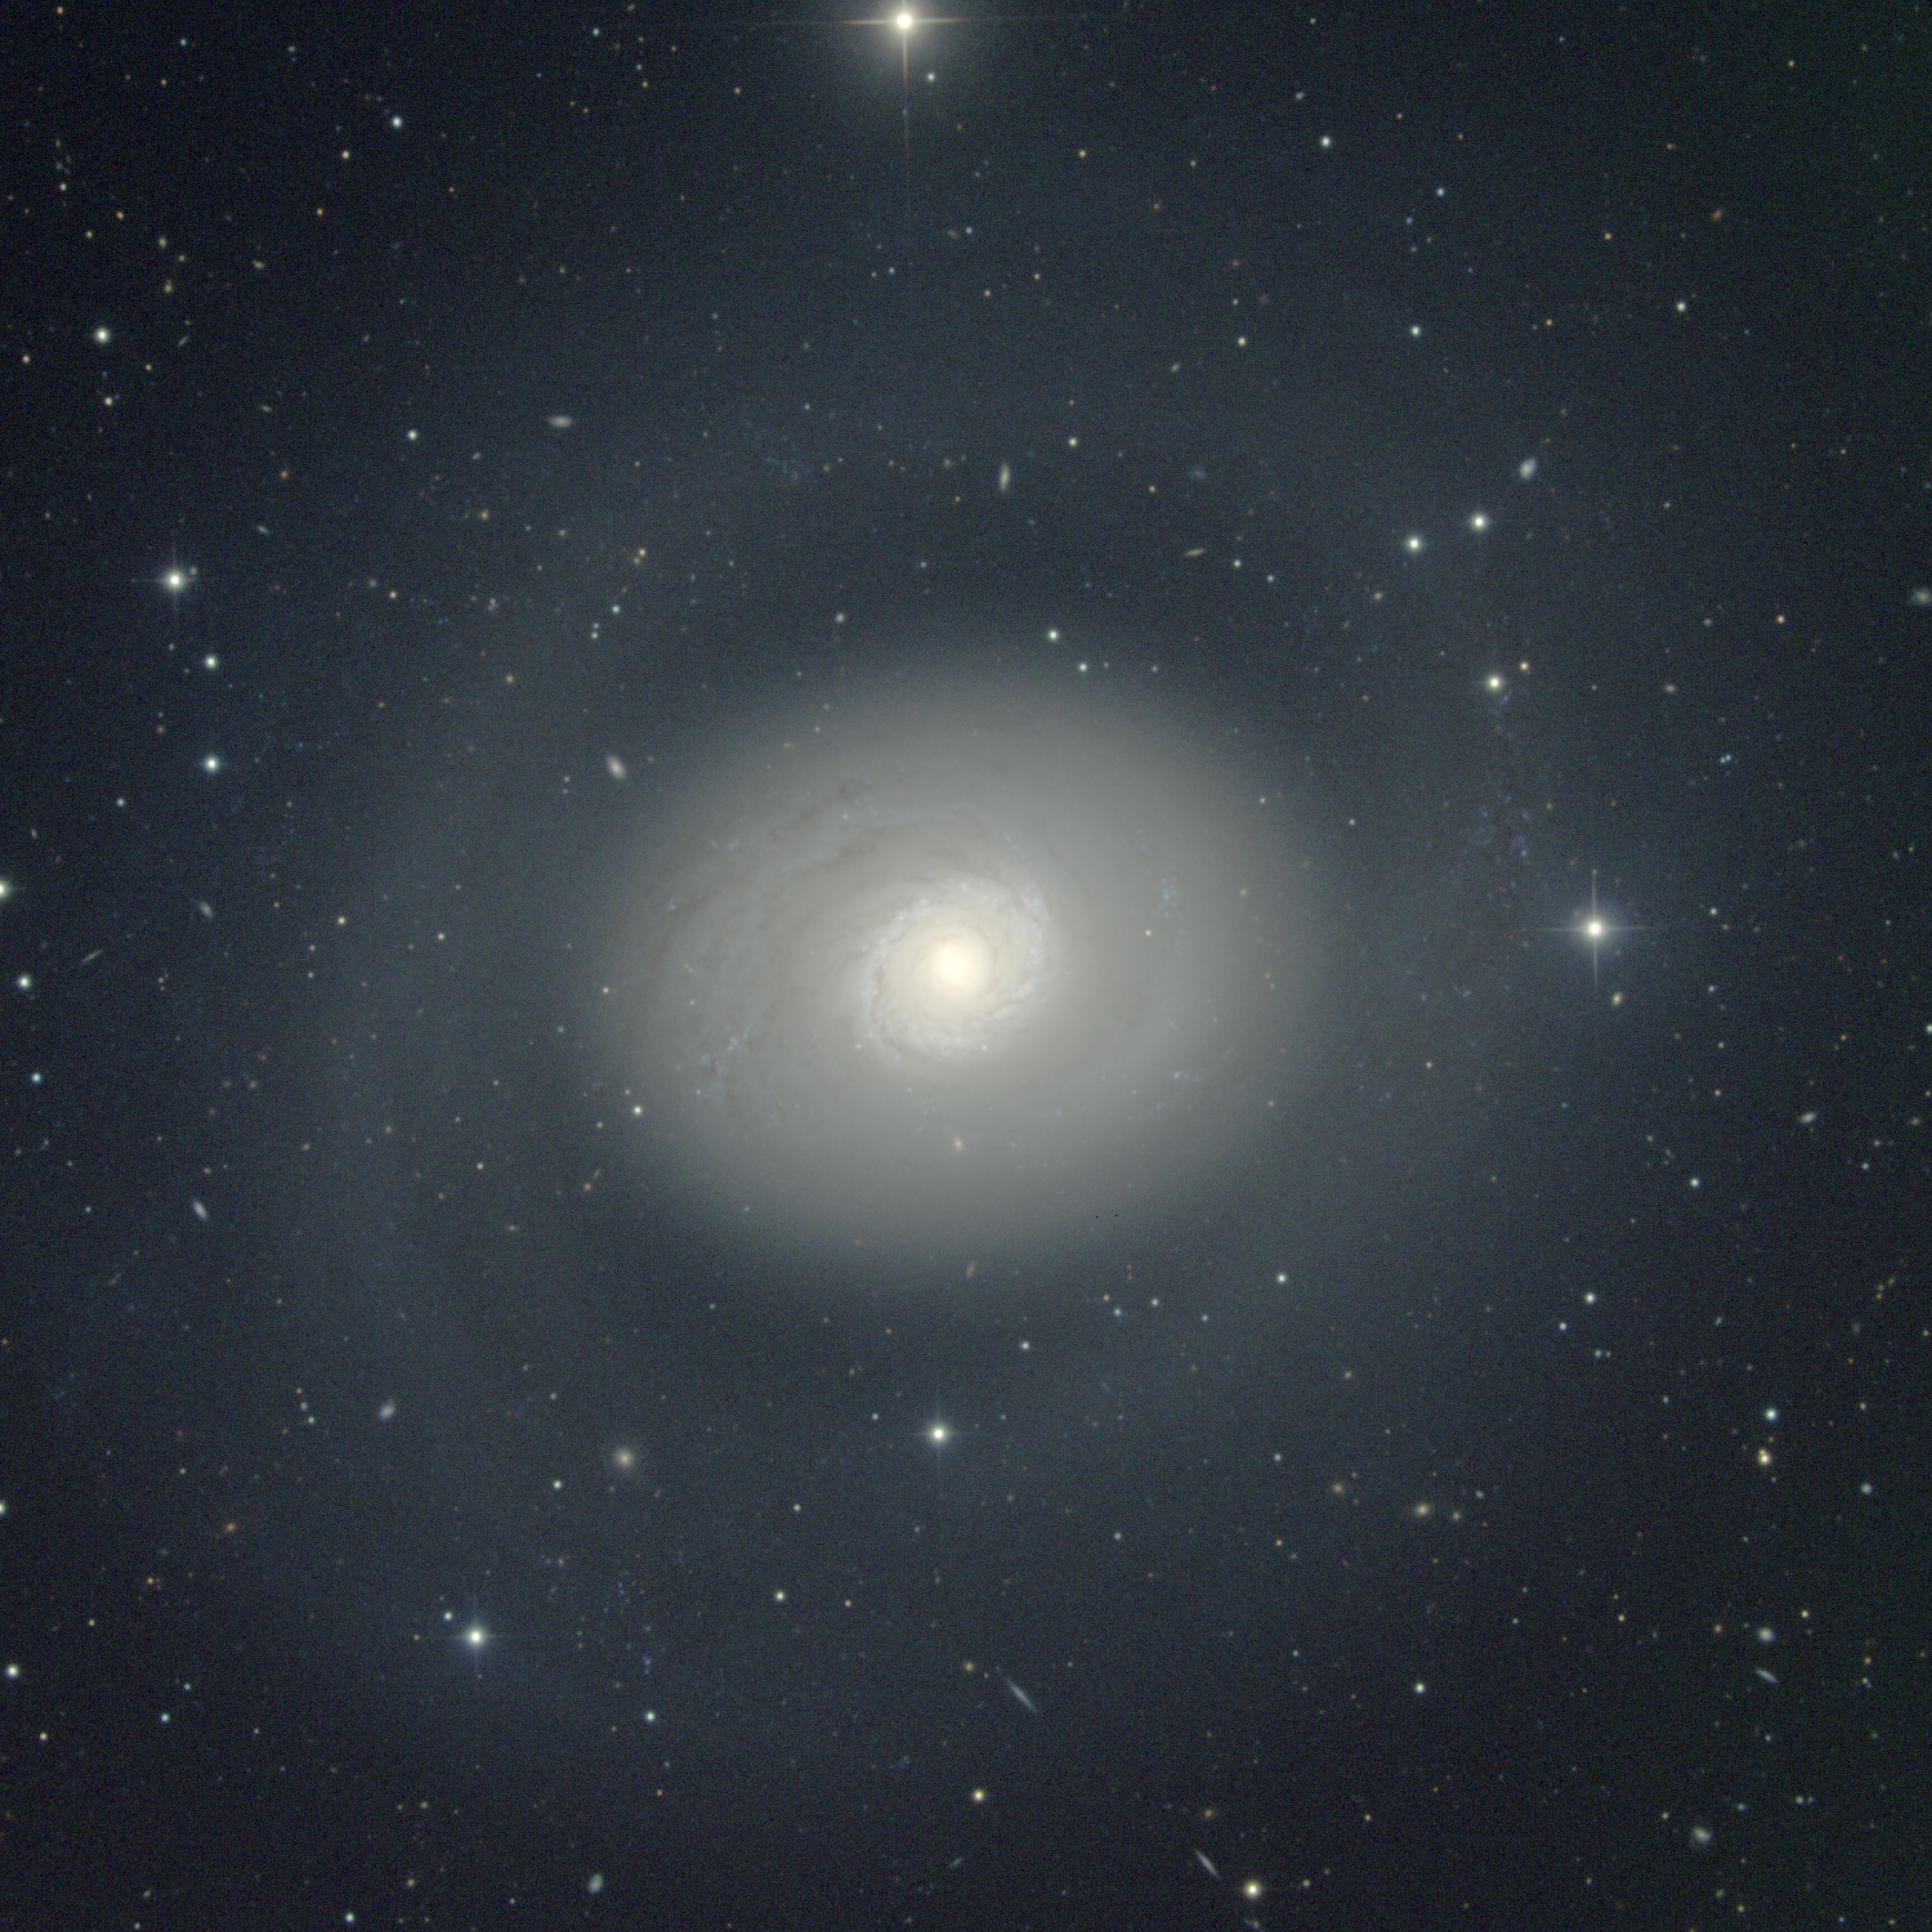

M94, NGC 4736

The Sab spiral galaxy M94 in the constellation Canes Venatici is considered by some (but not others) to be in a group including M64 and various fainter galaxies. It has an extremely bright innner region surrounded by a blue ring of young star clusters, then a fainter yellowish region of older stars also surrounded by traces of young stars, and even further out a very much fainter outer ring. All of these features are visible in this picture, due to the use of a drastically compressed intensity mapping. This stretch also reveals quite a few small faint background galaxies. This picture was taken in May 1998 at the KPNO 0.9-meter telescope. Image size 17.0 arc minutes.

Credit: Hillary Mathis, N.A.Sharp/NOIRLab/NSF/AURA/